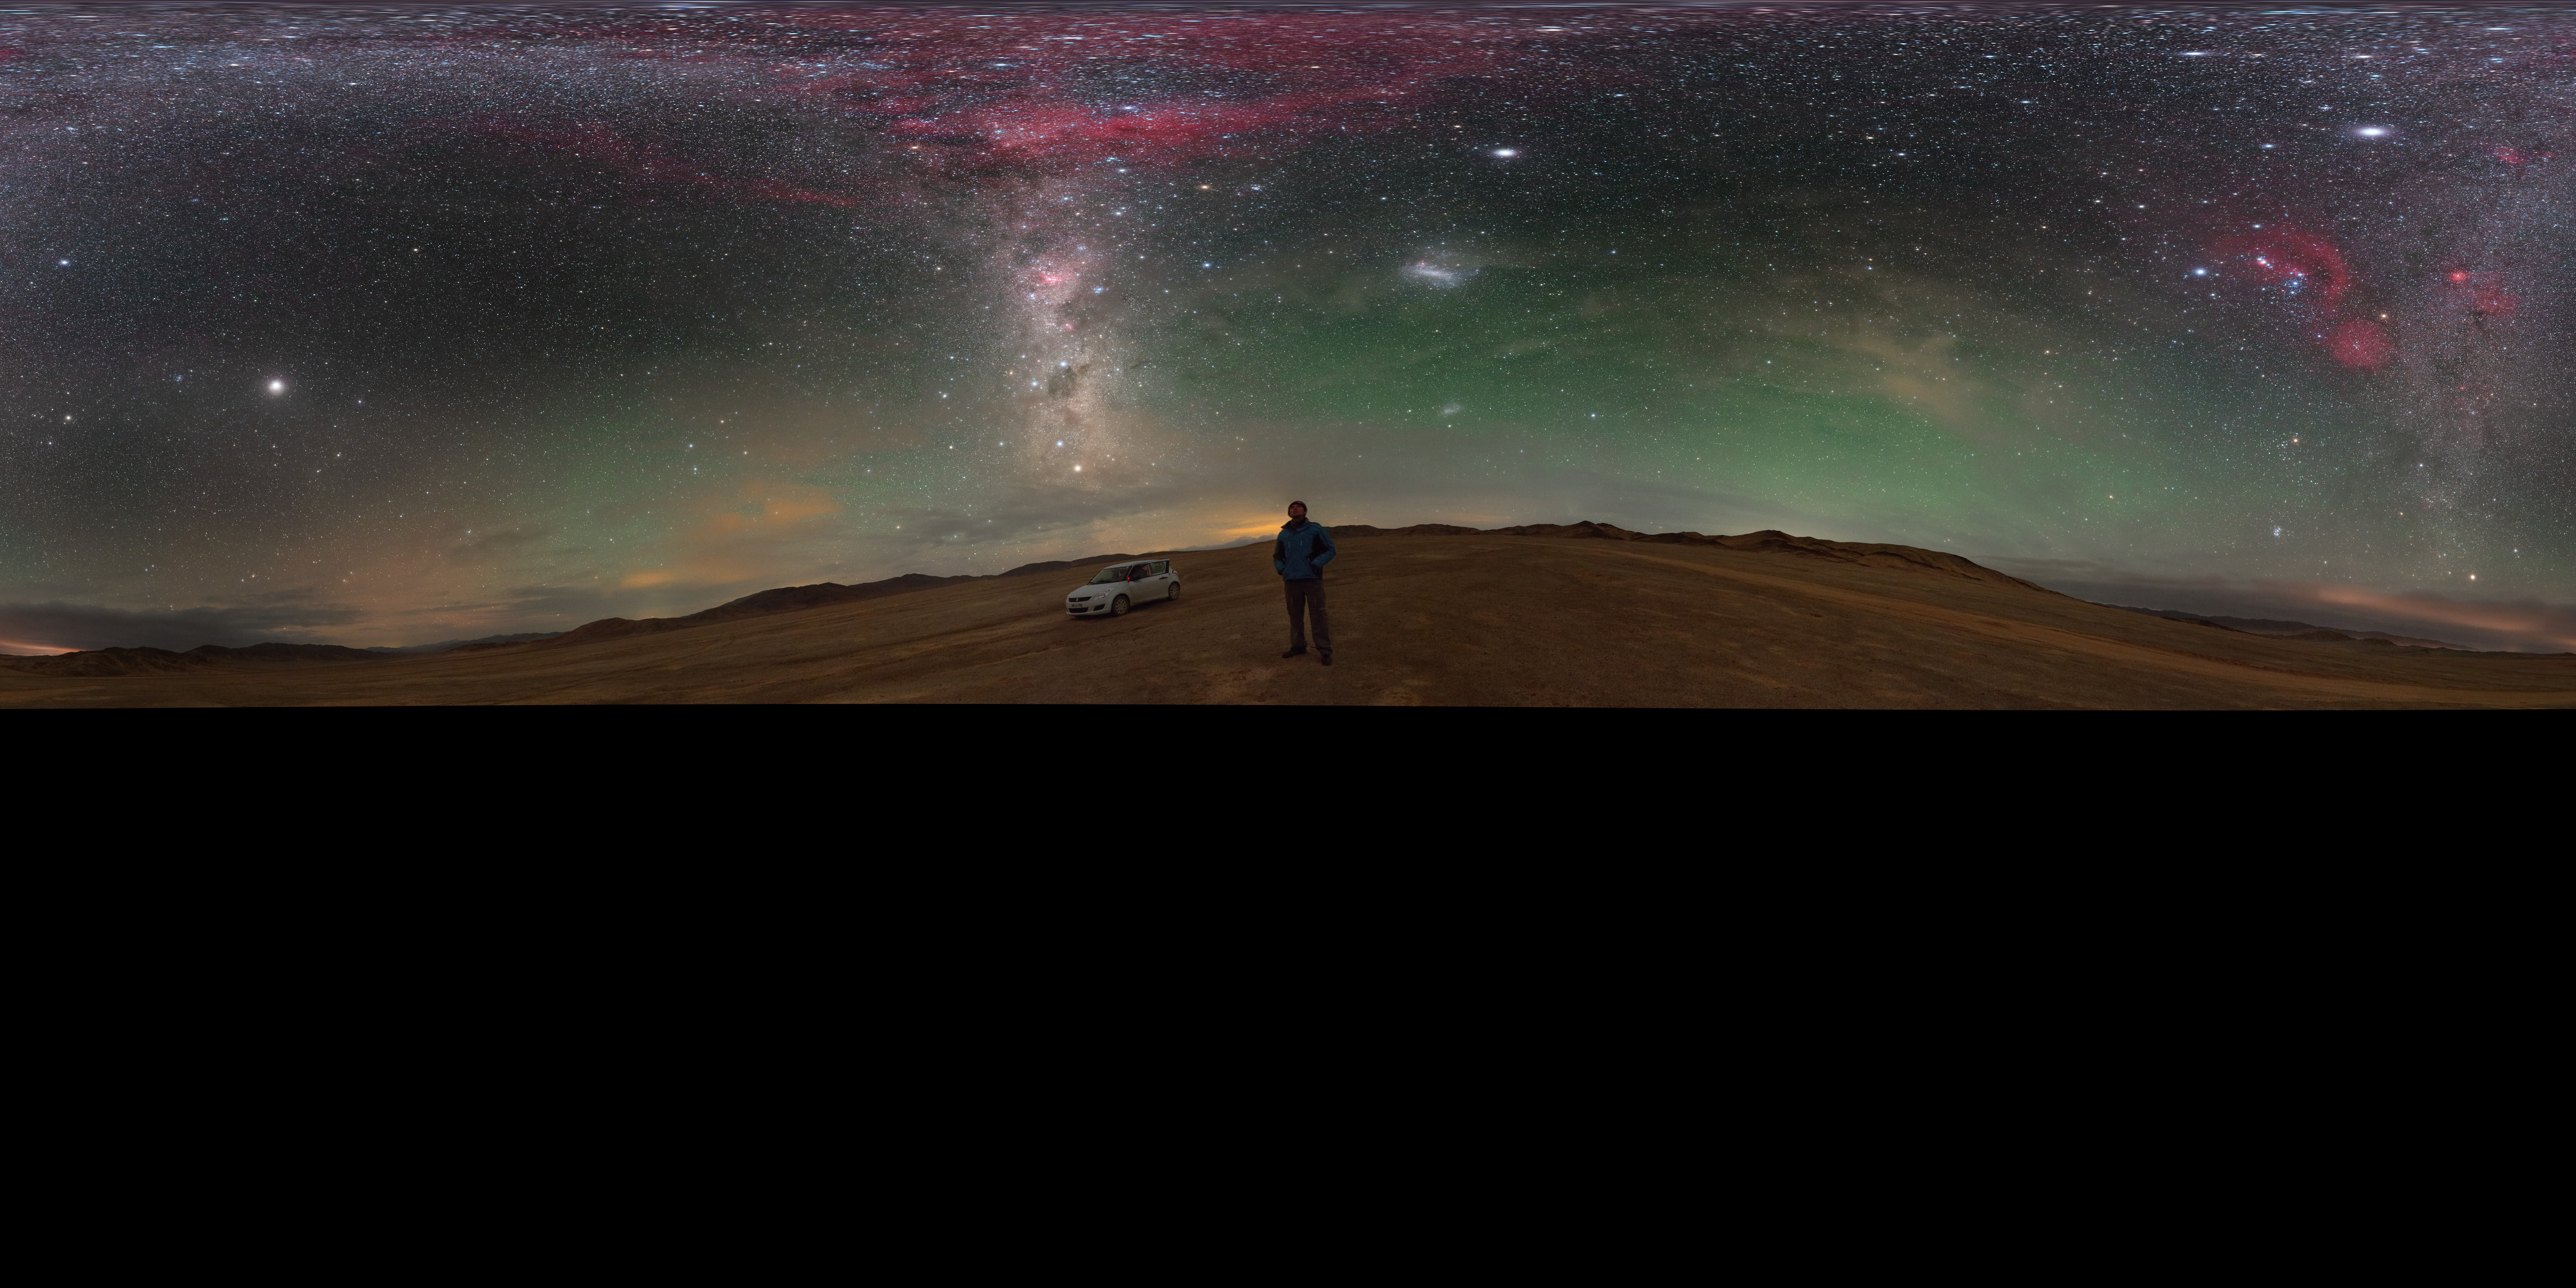

A stop to enjoy the Chilean sky

Amazed by the colourful Milky Way, the ESO Photo Ambassador Petr Horálek takes a stop while driving in the Atacama desert, in northern Chile, to fully enjoy the night sky view. Many are the remarkable features in this fulldome panorama image: the brightest spot in the upper left is the planet Jupiter, while the red blobs along the Milky Way river are Barnard's loop on the upper part — with the famous Orion's Belt at the centre —, and Gum Nebula in the middle, respectively. The elegant Large Magellanic Cloud is also faintly visible, in the lower right part. A greenish airglow frames the sky all around.

Credit: P. Horálek/ESO